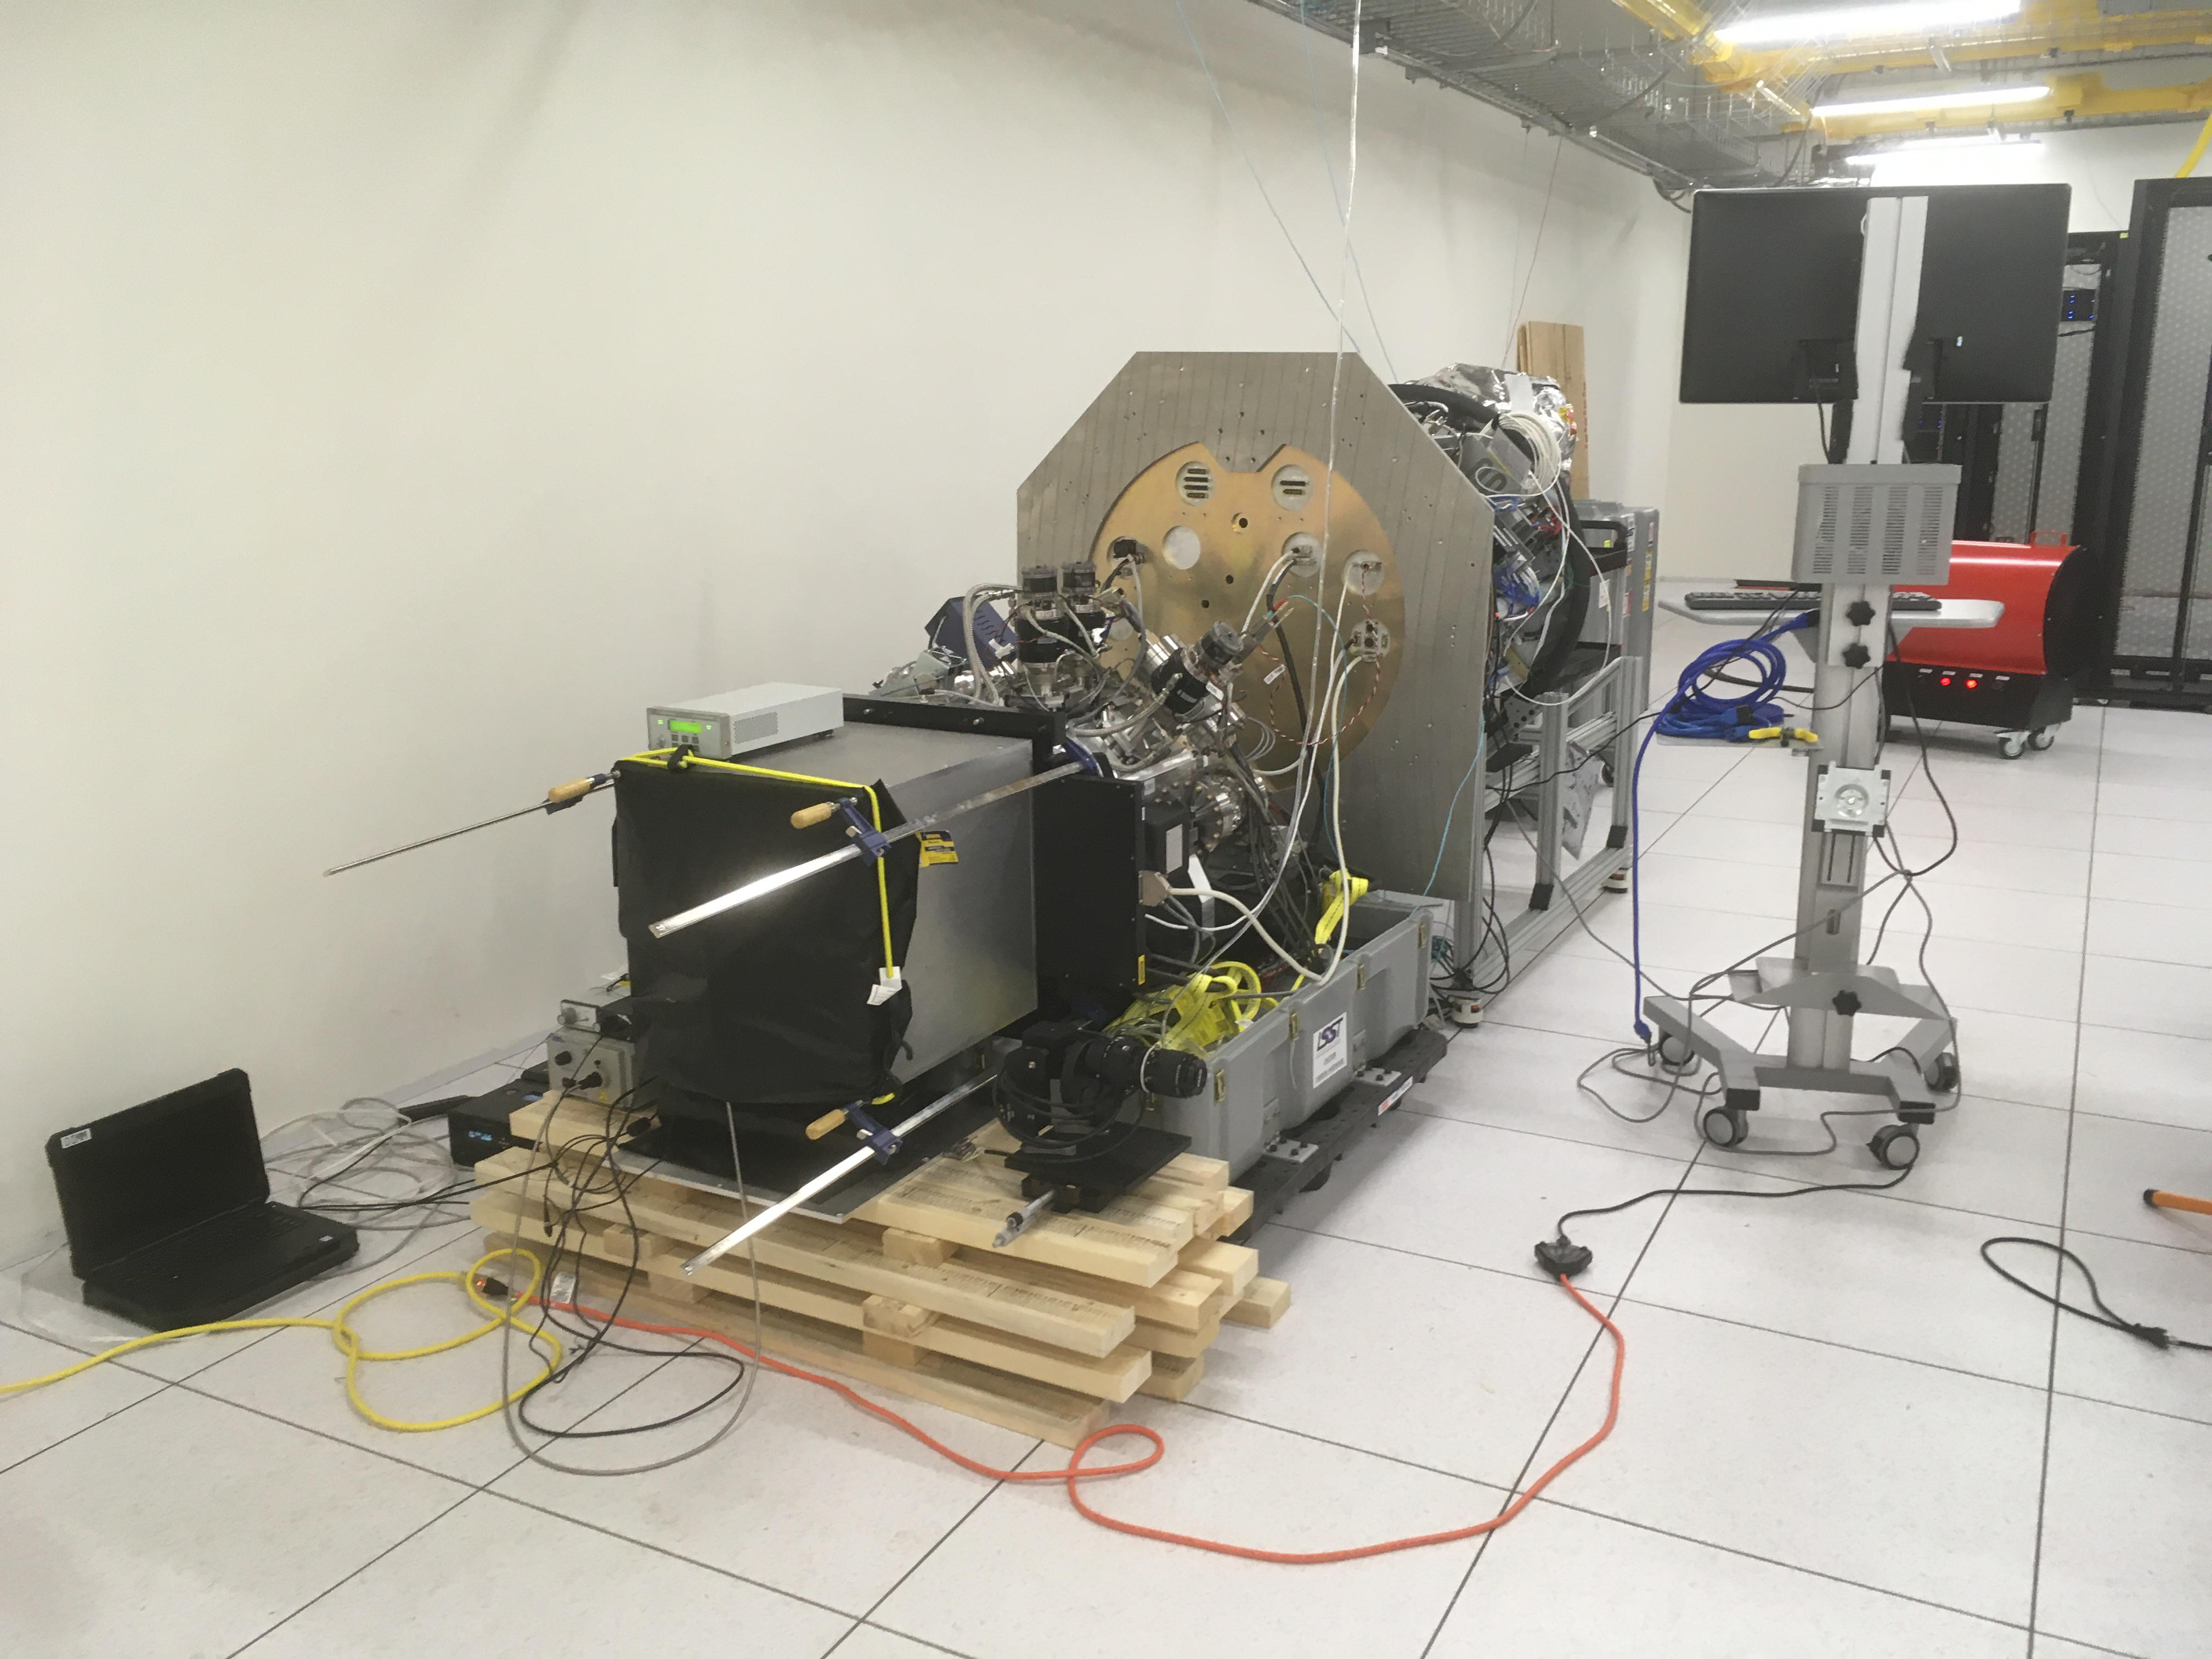

ComCam in La Serena

The Rubin Observatory Commissioning Camera (ComCam) shipped from Tucson, AZ, on March 16th and arrived safely in Chile in early April. Because of the summit construction shutdown (due to safety concerns about COVID-19 pandemic), the ComCam team set up an instrument lab at the AURA Base Facility in La Serena in order to confirm that ComCam had arrived undamaged. There was some extra space in the Base Facility Data Center server room for the temporary lab—this solution ensured plenty of isolated space for working, but also made network connectivity to the ComCam and other observatory servers relatively straightforward

Credit: Rubin Observatory/NSF/AURA